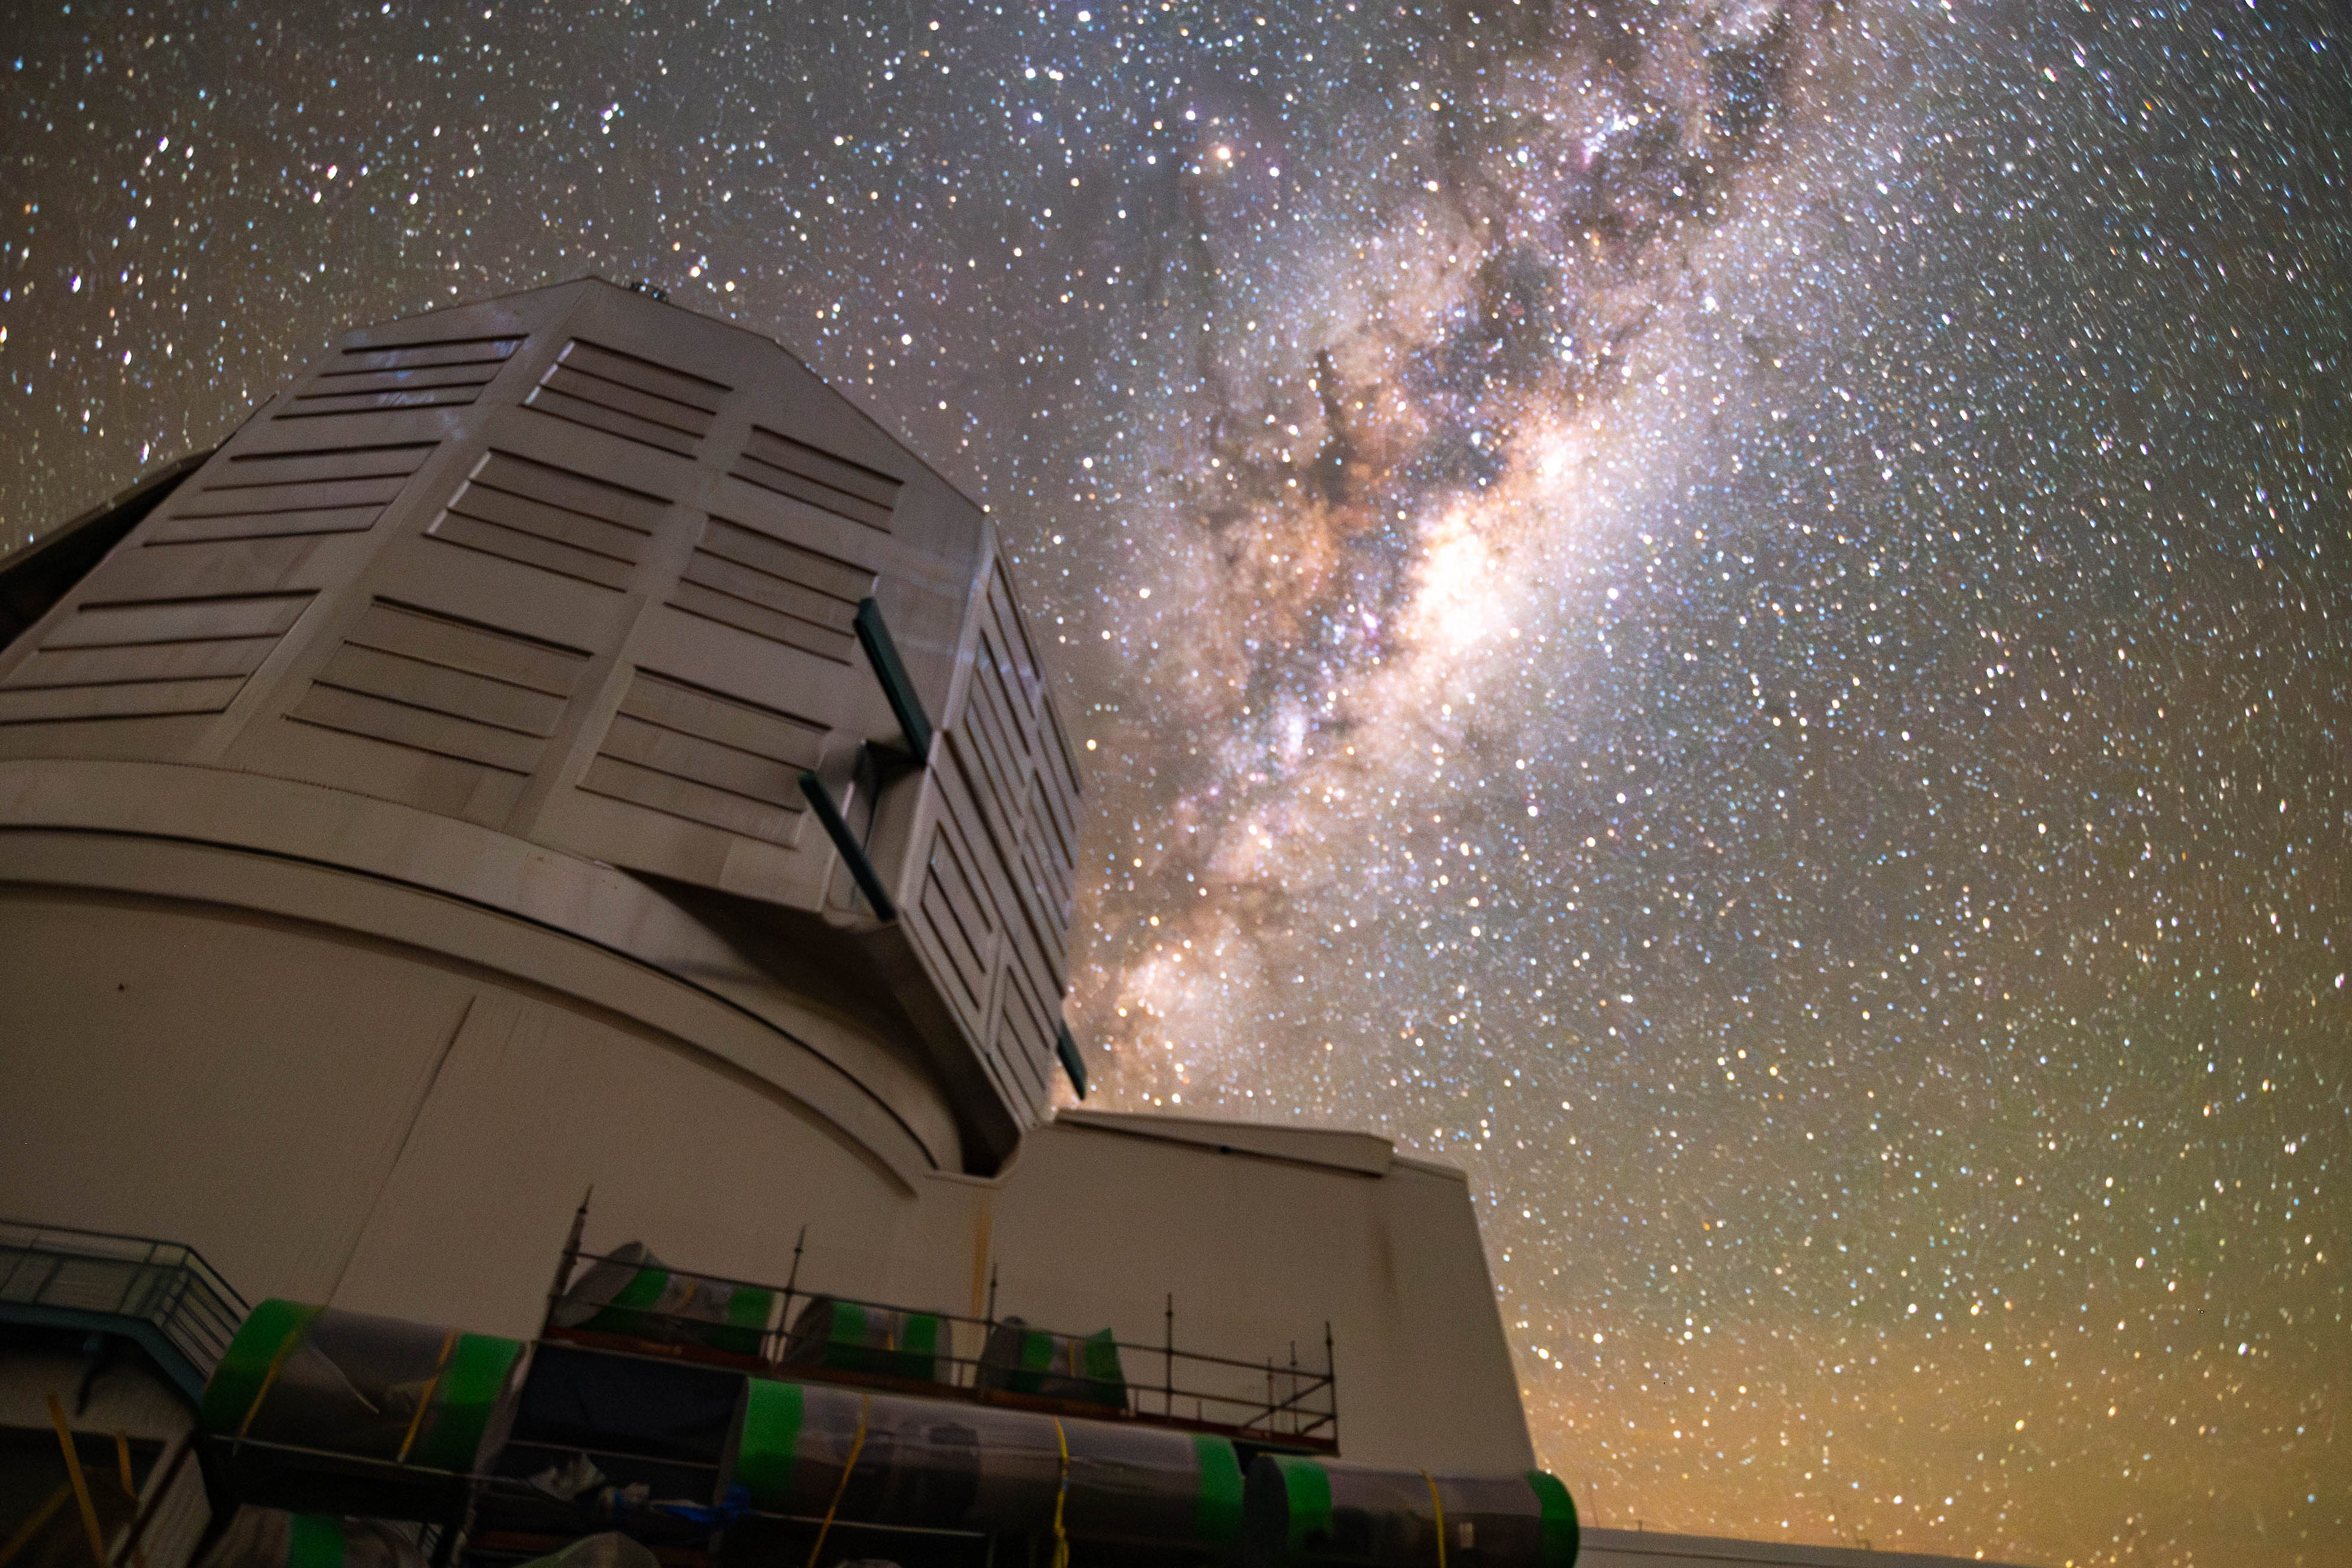

Milky Way Reflections

The Milky Way dazzles above NSF-DOE Vera C. Rubin Observatory in this image captured on a very dark night. The light from the Milky Way is so strong that its reflection is visible on the dome.

Credit: RubinObs/NOIRLab/SLAC/DOE/NSF/AURA/B. Quint